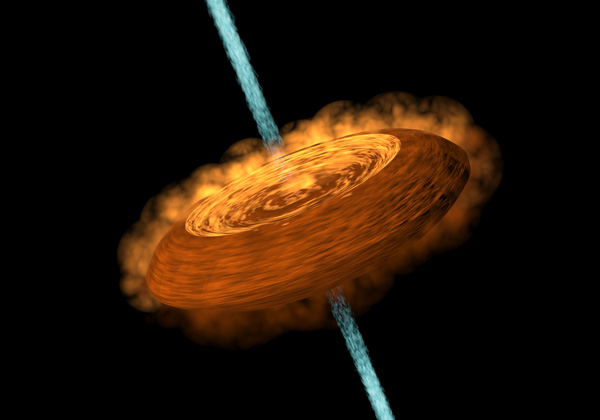

Accretion disk feeding the central protostar and jets coming out from it

A cartoon showing an accretion disk feeding the central protostar and jets coming out from it.

Credit: Yin-Chih Tsai/ASIAA